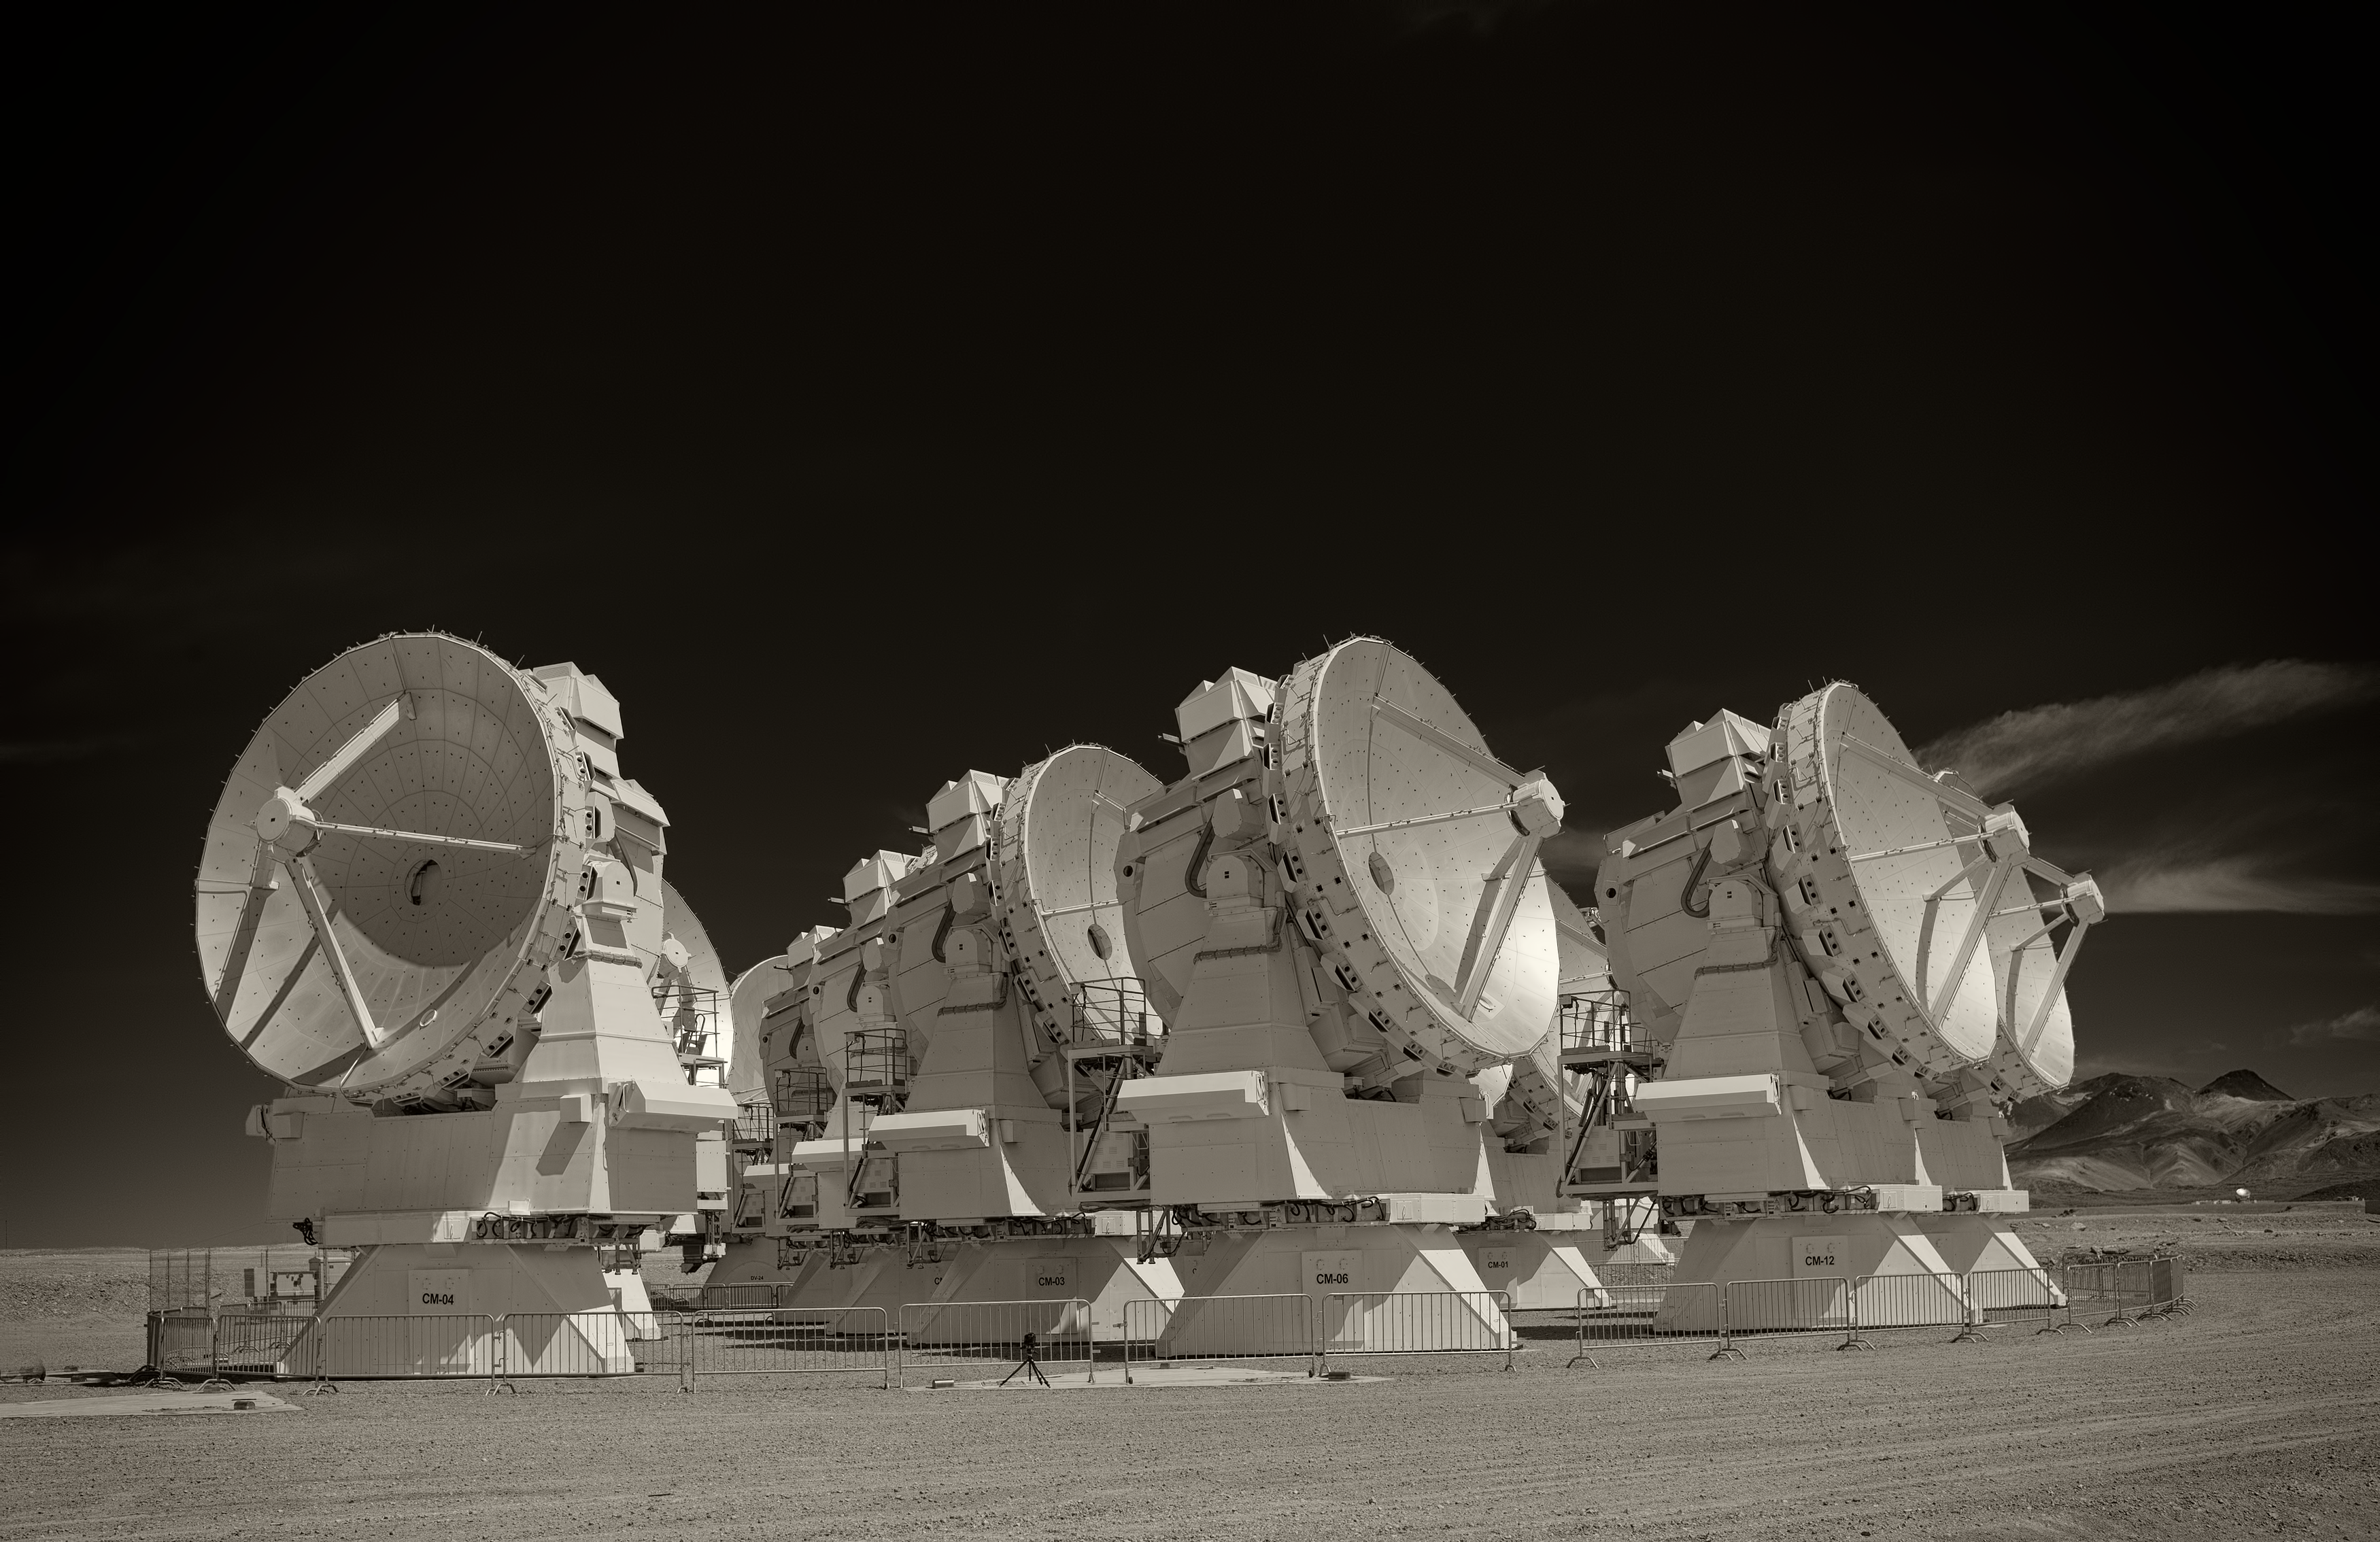

ALMA compact array

Image of the ALMA Compact Array (ACA) of the Atacama Large Millimeter/submillimeter Array (ALMA), the largest astronomy project in existence, located at the Chajnantor Plateau in the Chilean Andes. The image was taken by Stefan Seip, one of the ESO Photo Ambassadors.

Credit: ESO/S. Seip